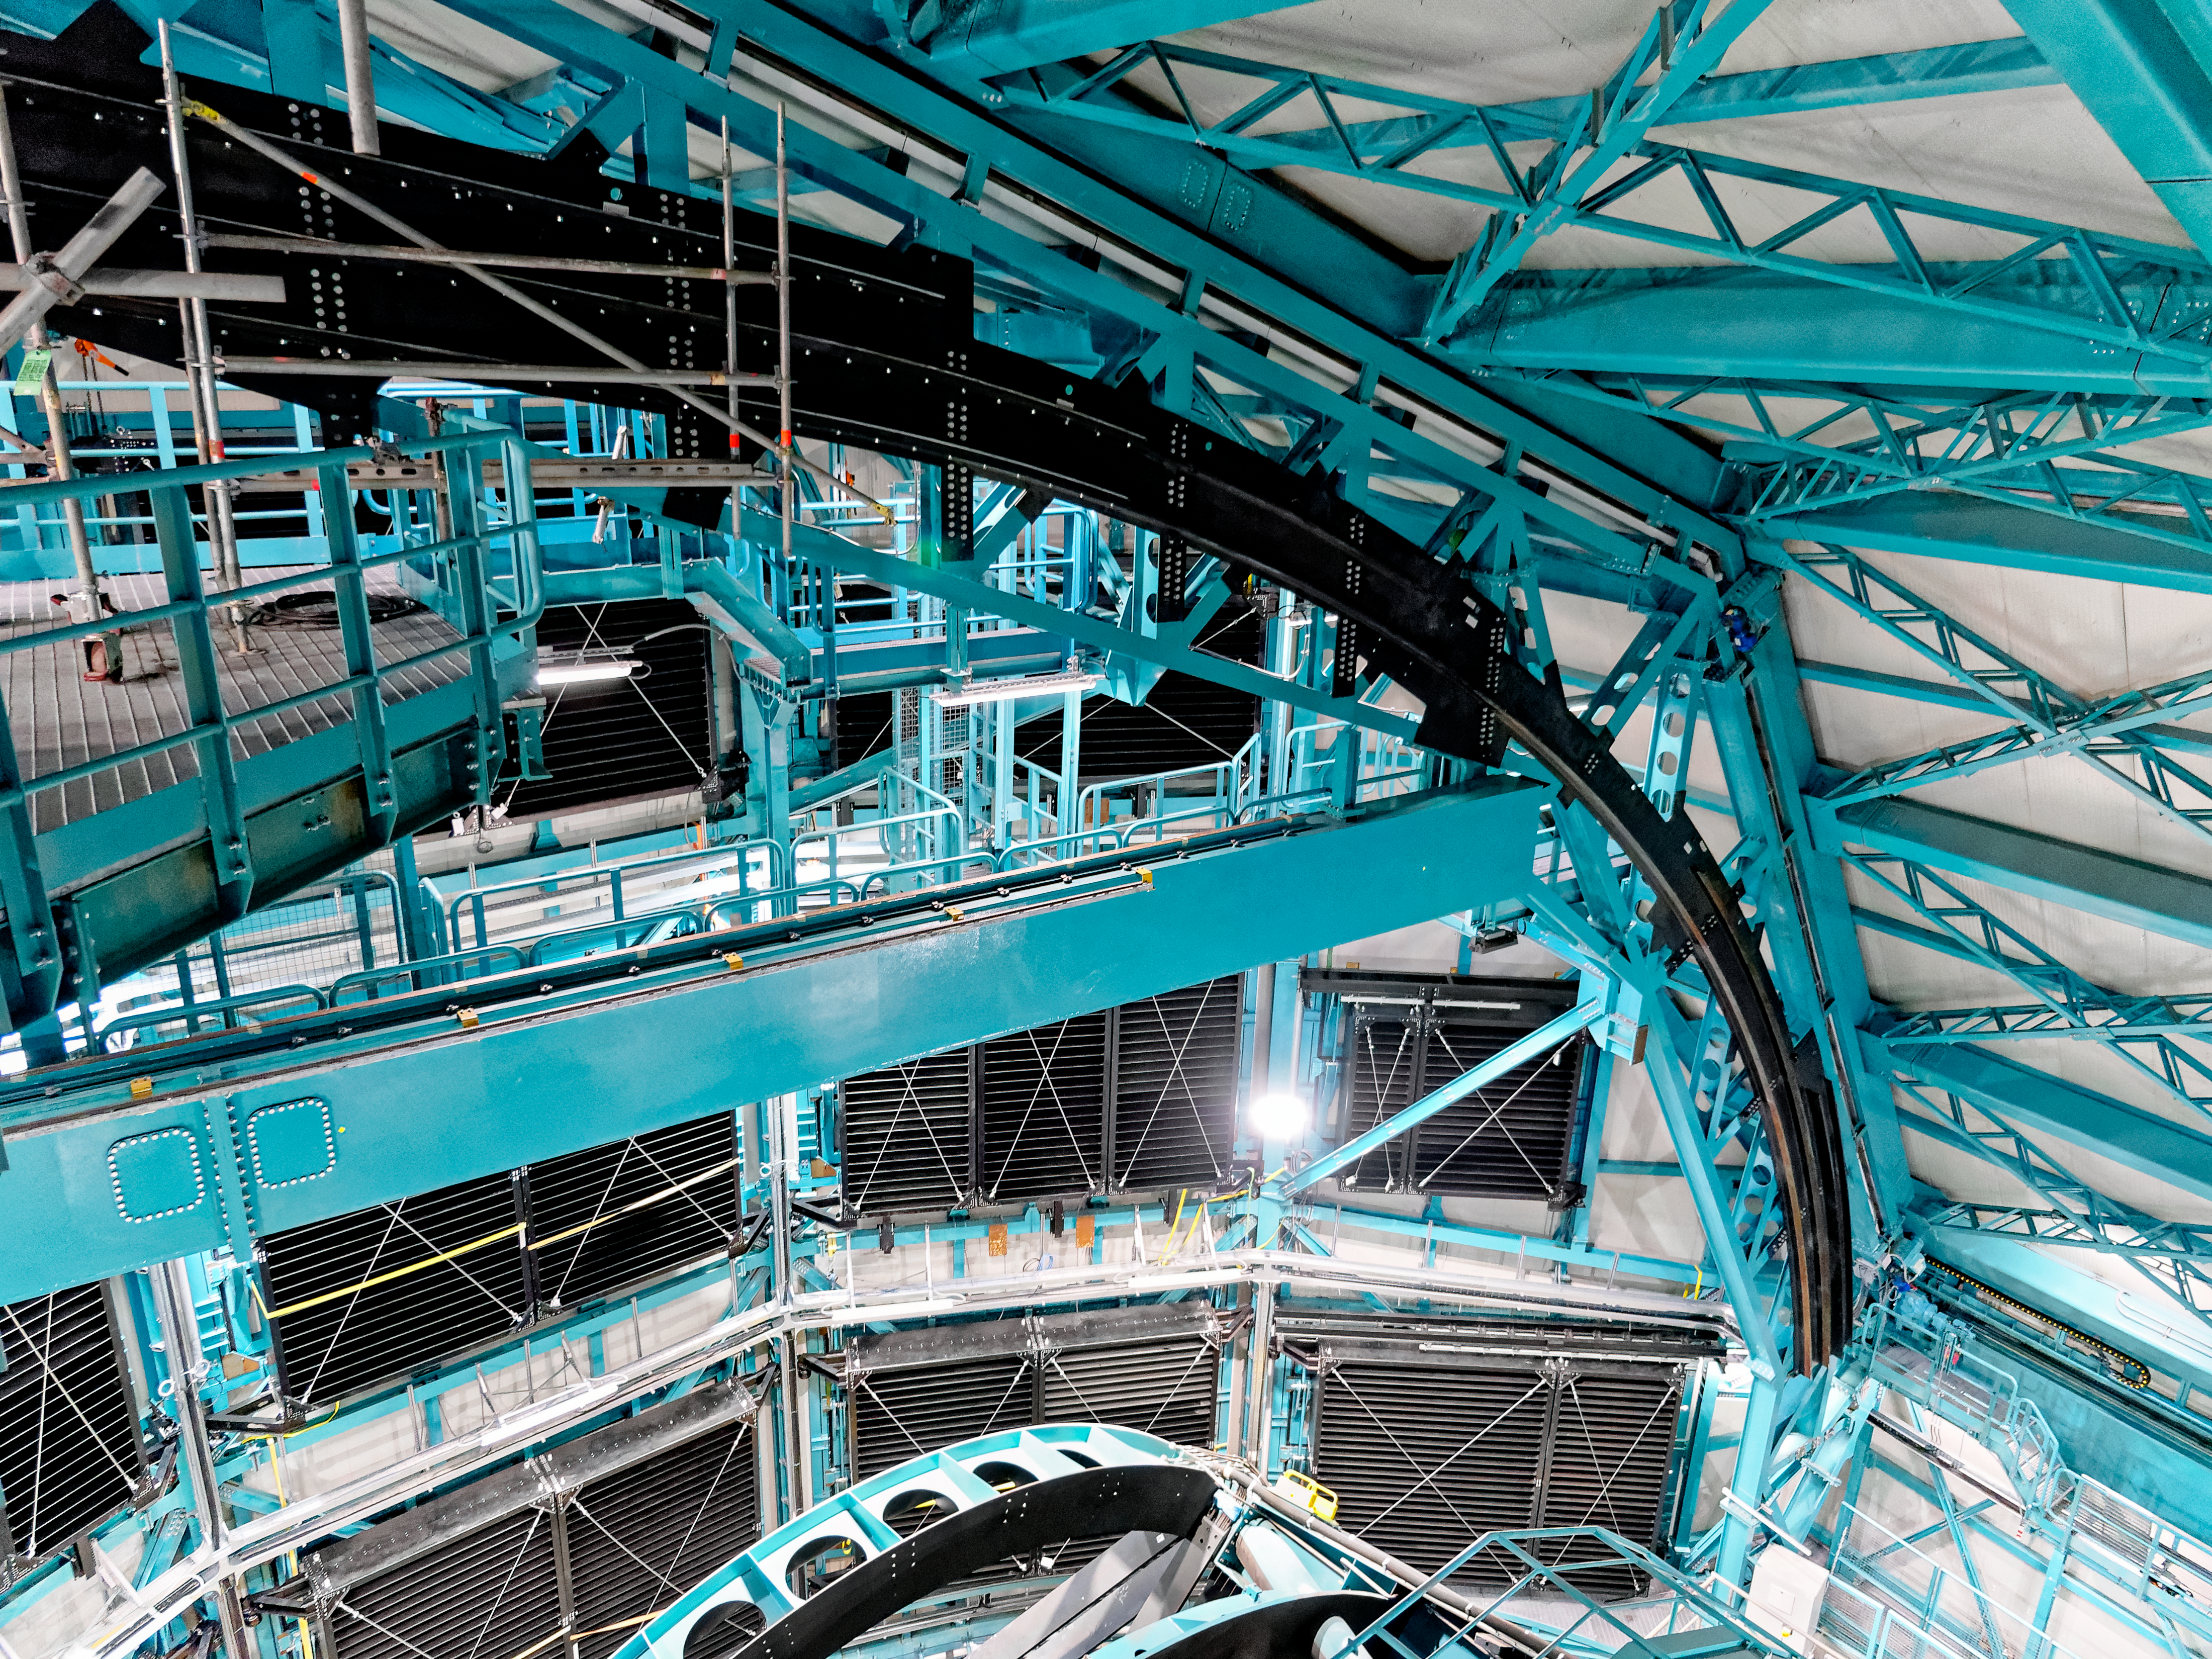

Inside Rubin's Dome

The inside of Vera C. Rubin Observatory's dome.

Credit: RubinObs/NOIRLab/SLAC/NSF/DOE/AURA